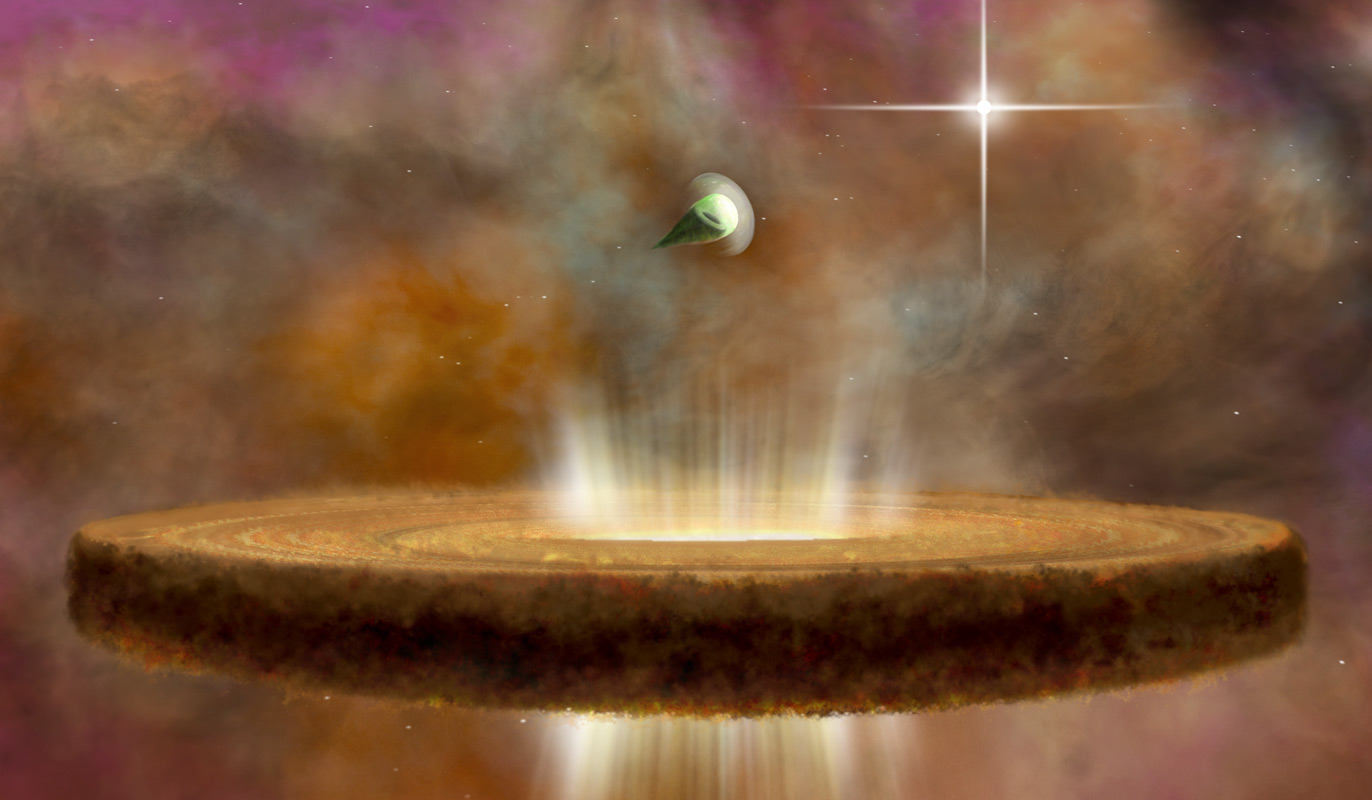

‘Death Stars’ in Orion

This artist's concept shows two proplyds, or protostars, around a massive O-type star. The nearer proplyd is having its planet-forming dust and gas blasted away by the radiation from the star. The farther proplyd is able to retain its planet-making potential.

Credit: NRAO/AUI/NSF; B. Saxton